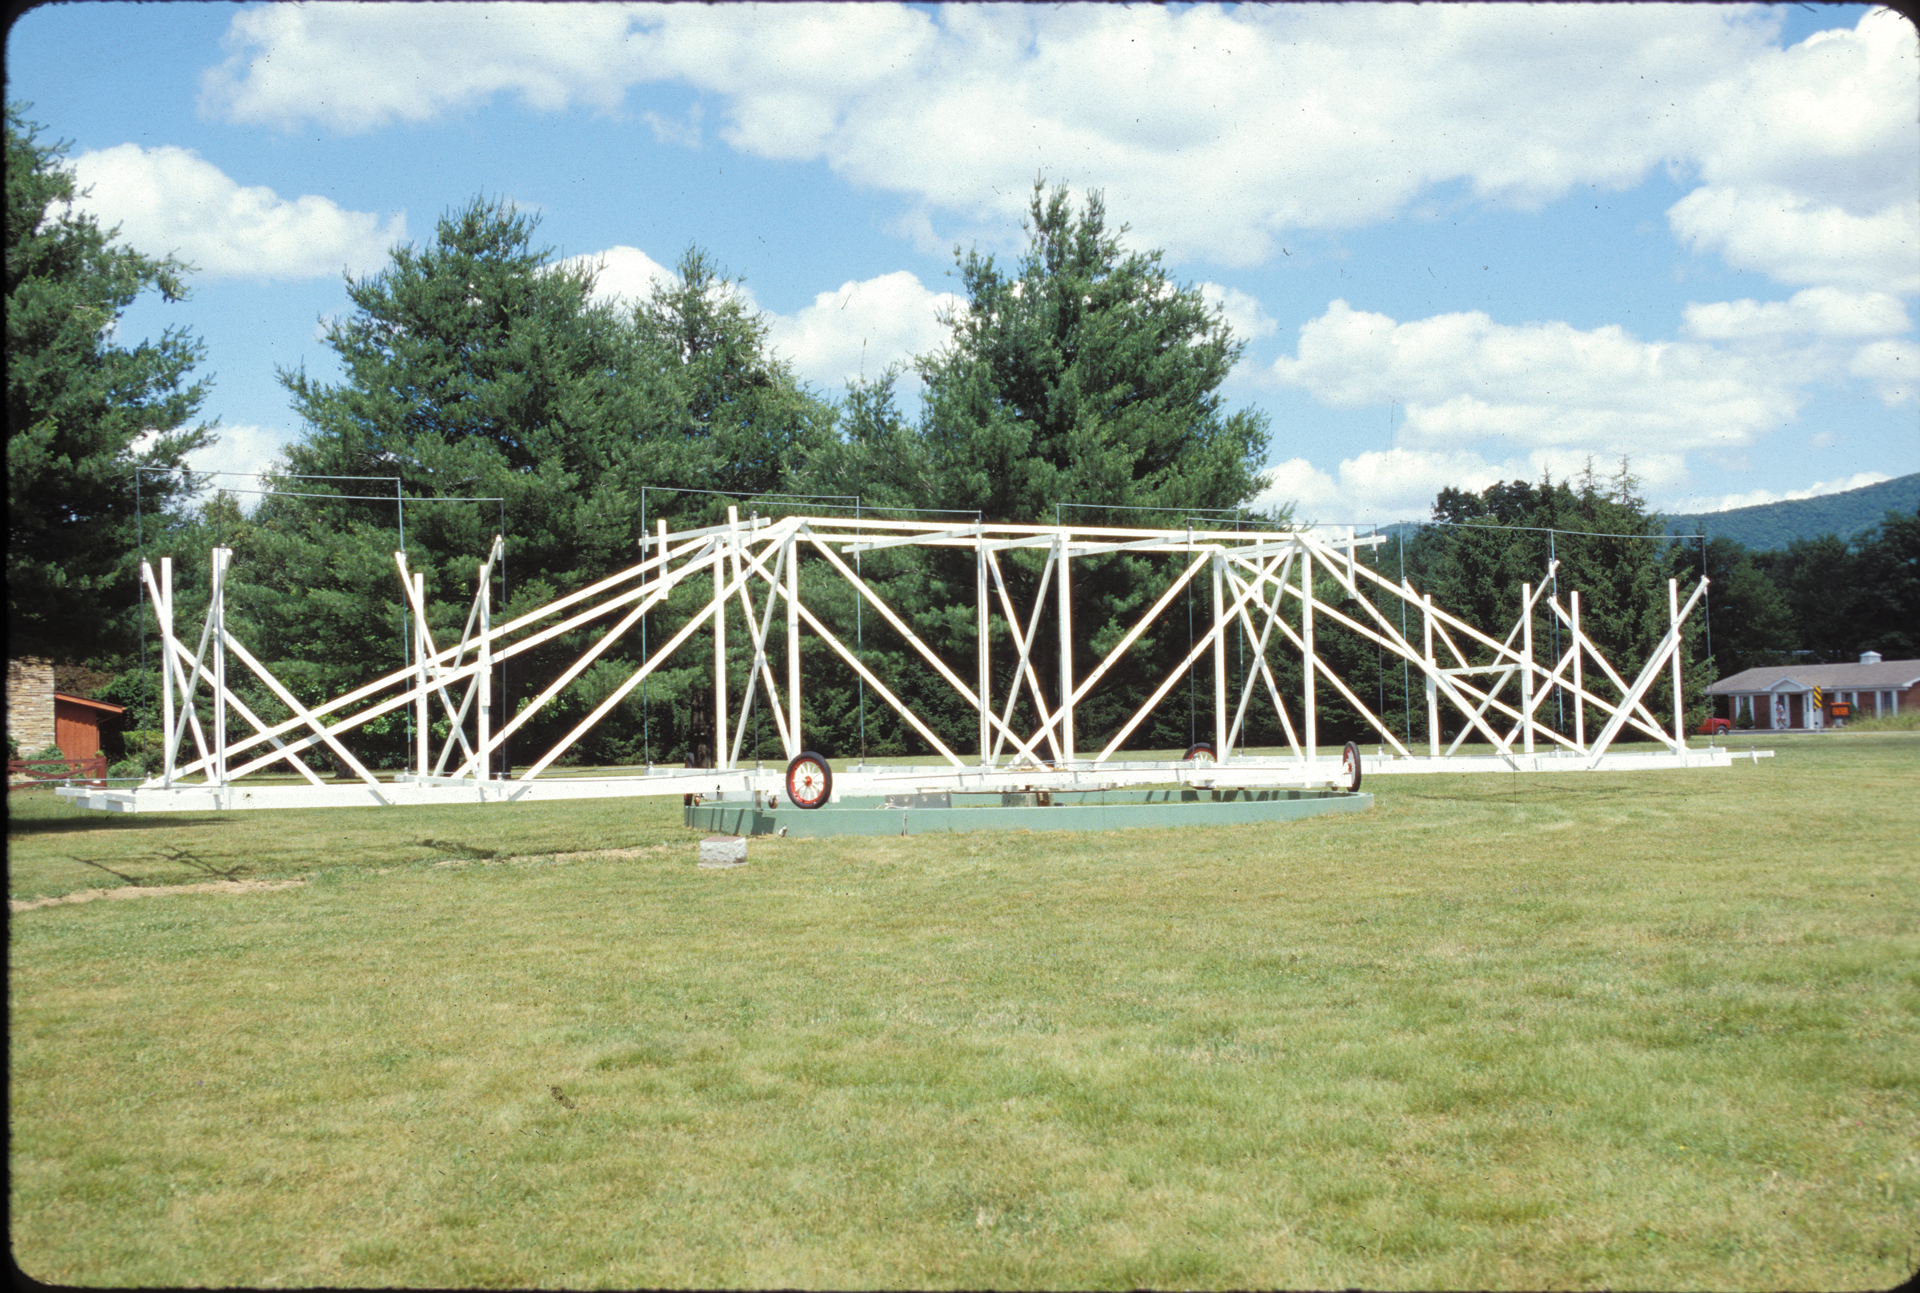

Jansky Antenna Replica in Green Bank

Credit: NRAO/AUI/NSF